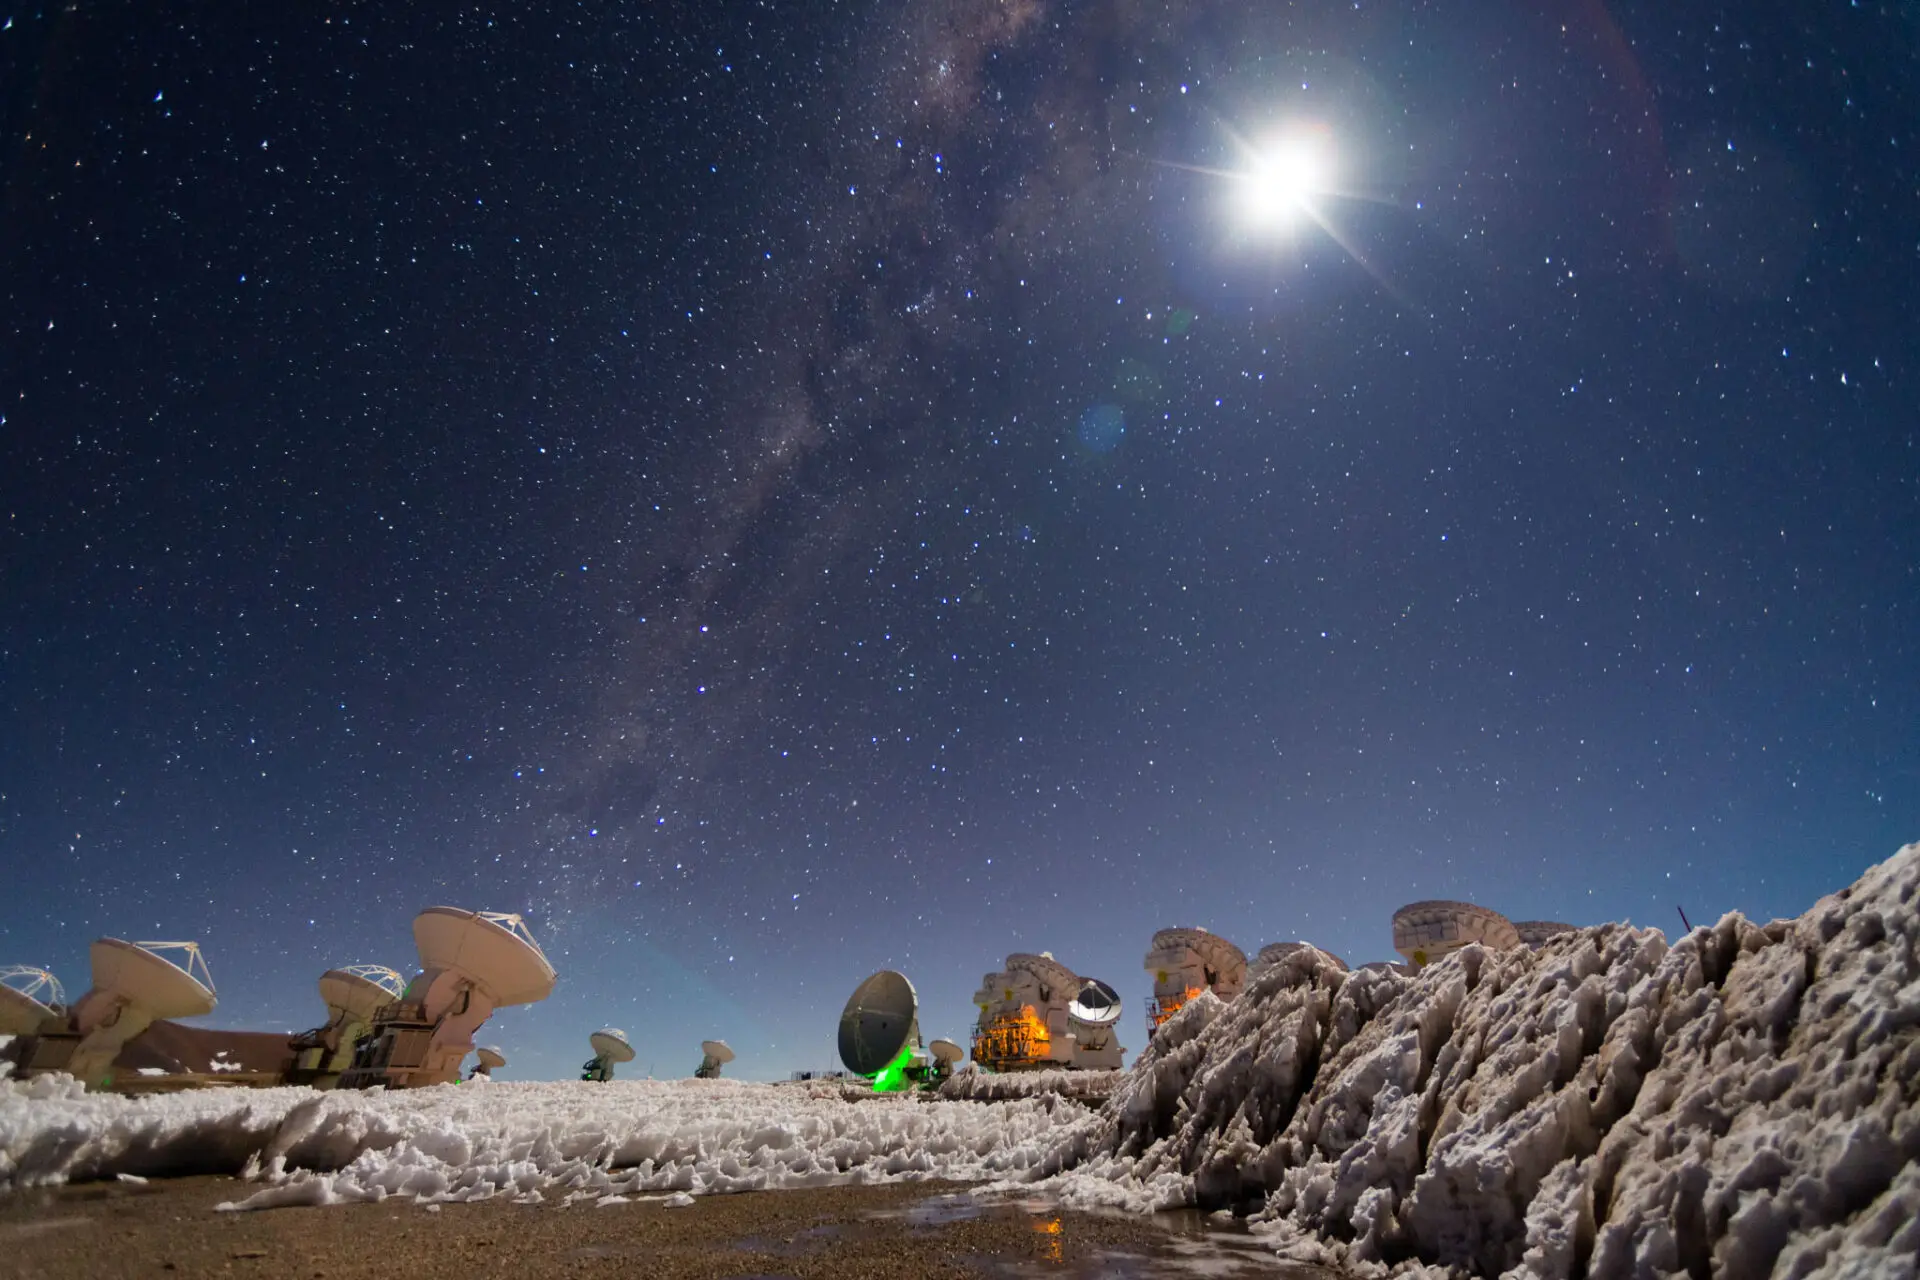

It is not strange

It is not strange that in the months of January and February, during the so-called "Altiplano winter", meters of snow fall on the Chajnantor plateau. When this happens, ALMA workers must clear the path of the thousands of cubic meters of snow that limit the movement of the Lore & Otto transporters.

Credit: Sergio Otárola - ALMA (ESO / NAOJ / NRAO)